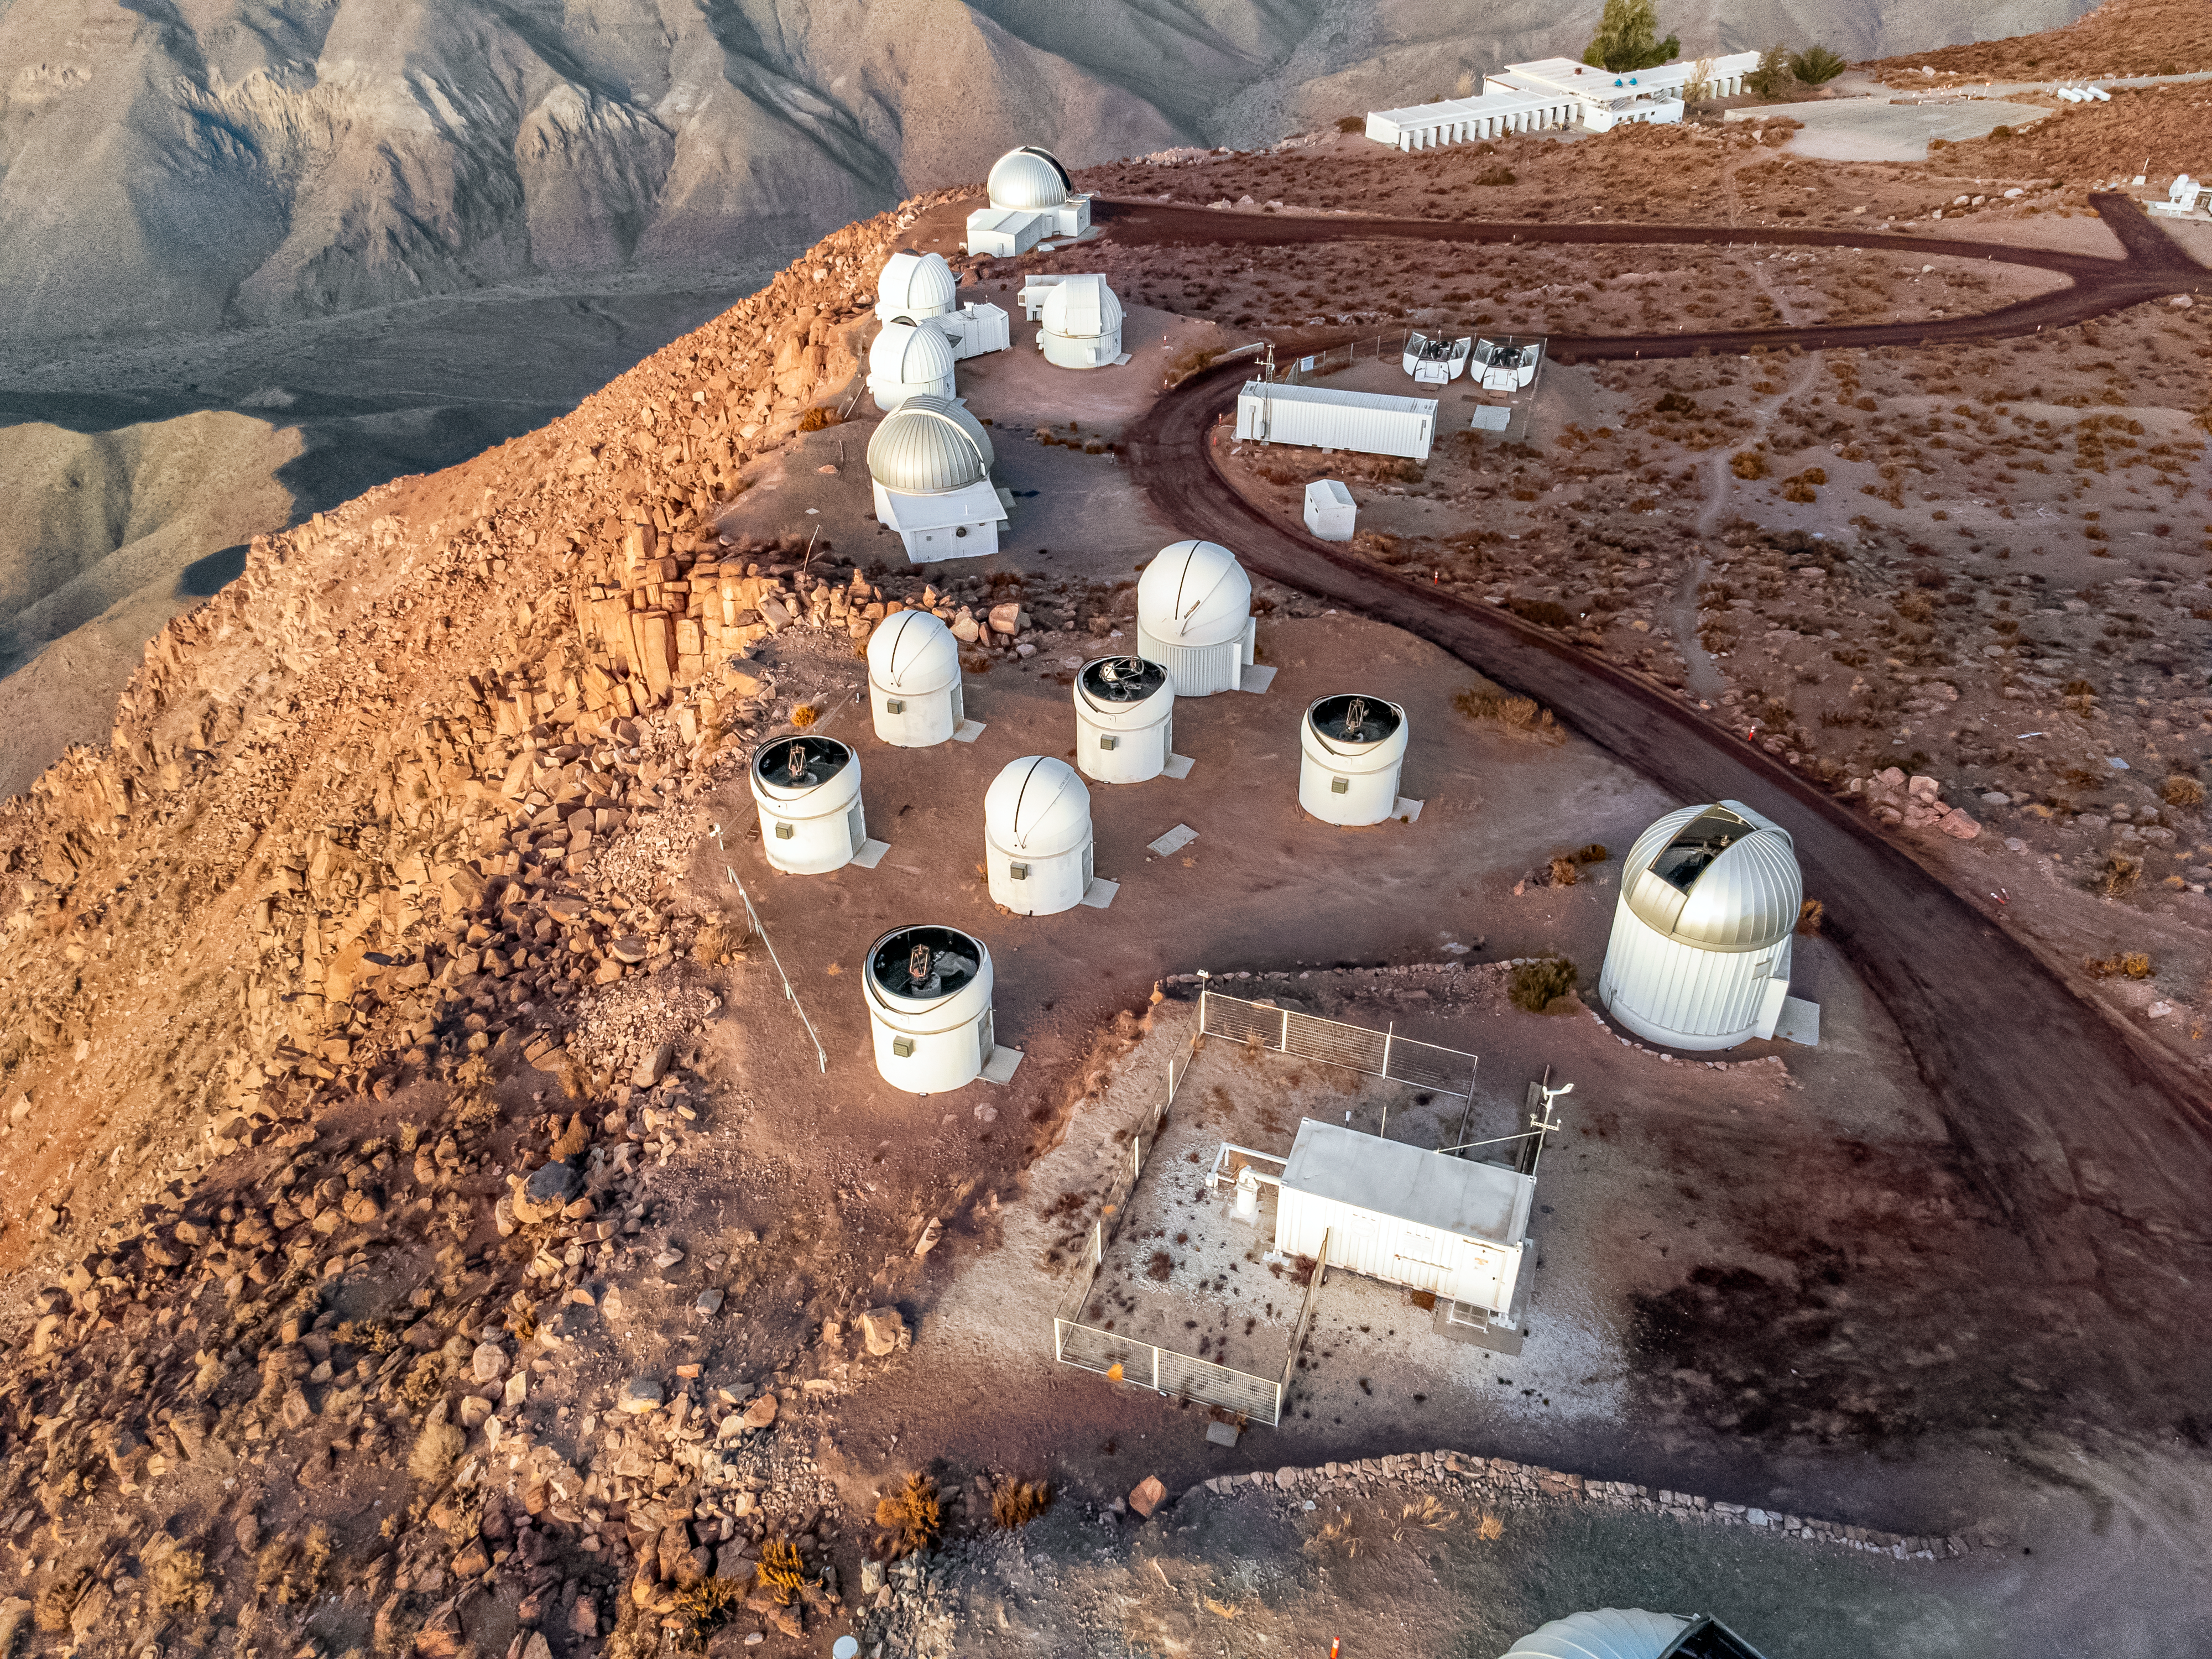

Cerro Tololo Inter-American Observatory Tenant Telescopes

Aerial view of some of the tenant telescopes at Cerro Tololo Inter-American Observatory (CTIO), a Program of NSF NOIRLab, in Chile.

Credit: CTIO/NOIRLab/NSF/AURA/T. Matsopoulos